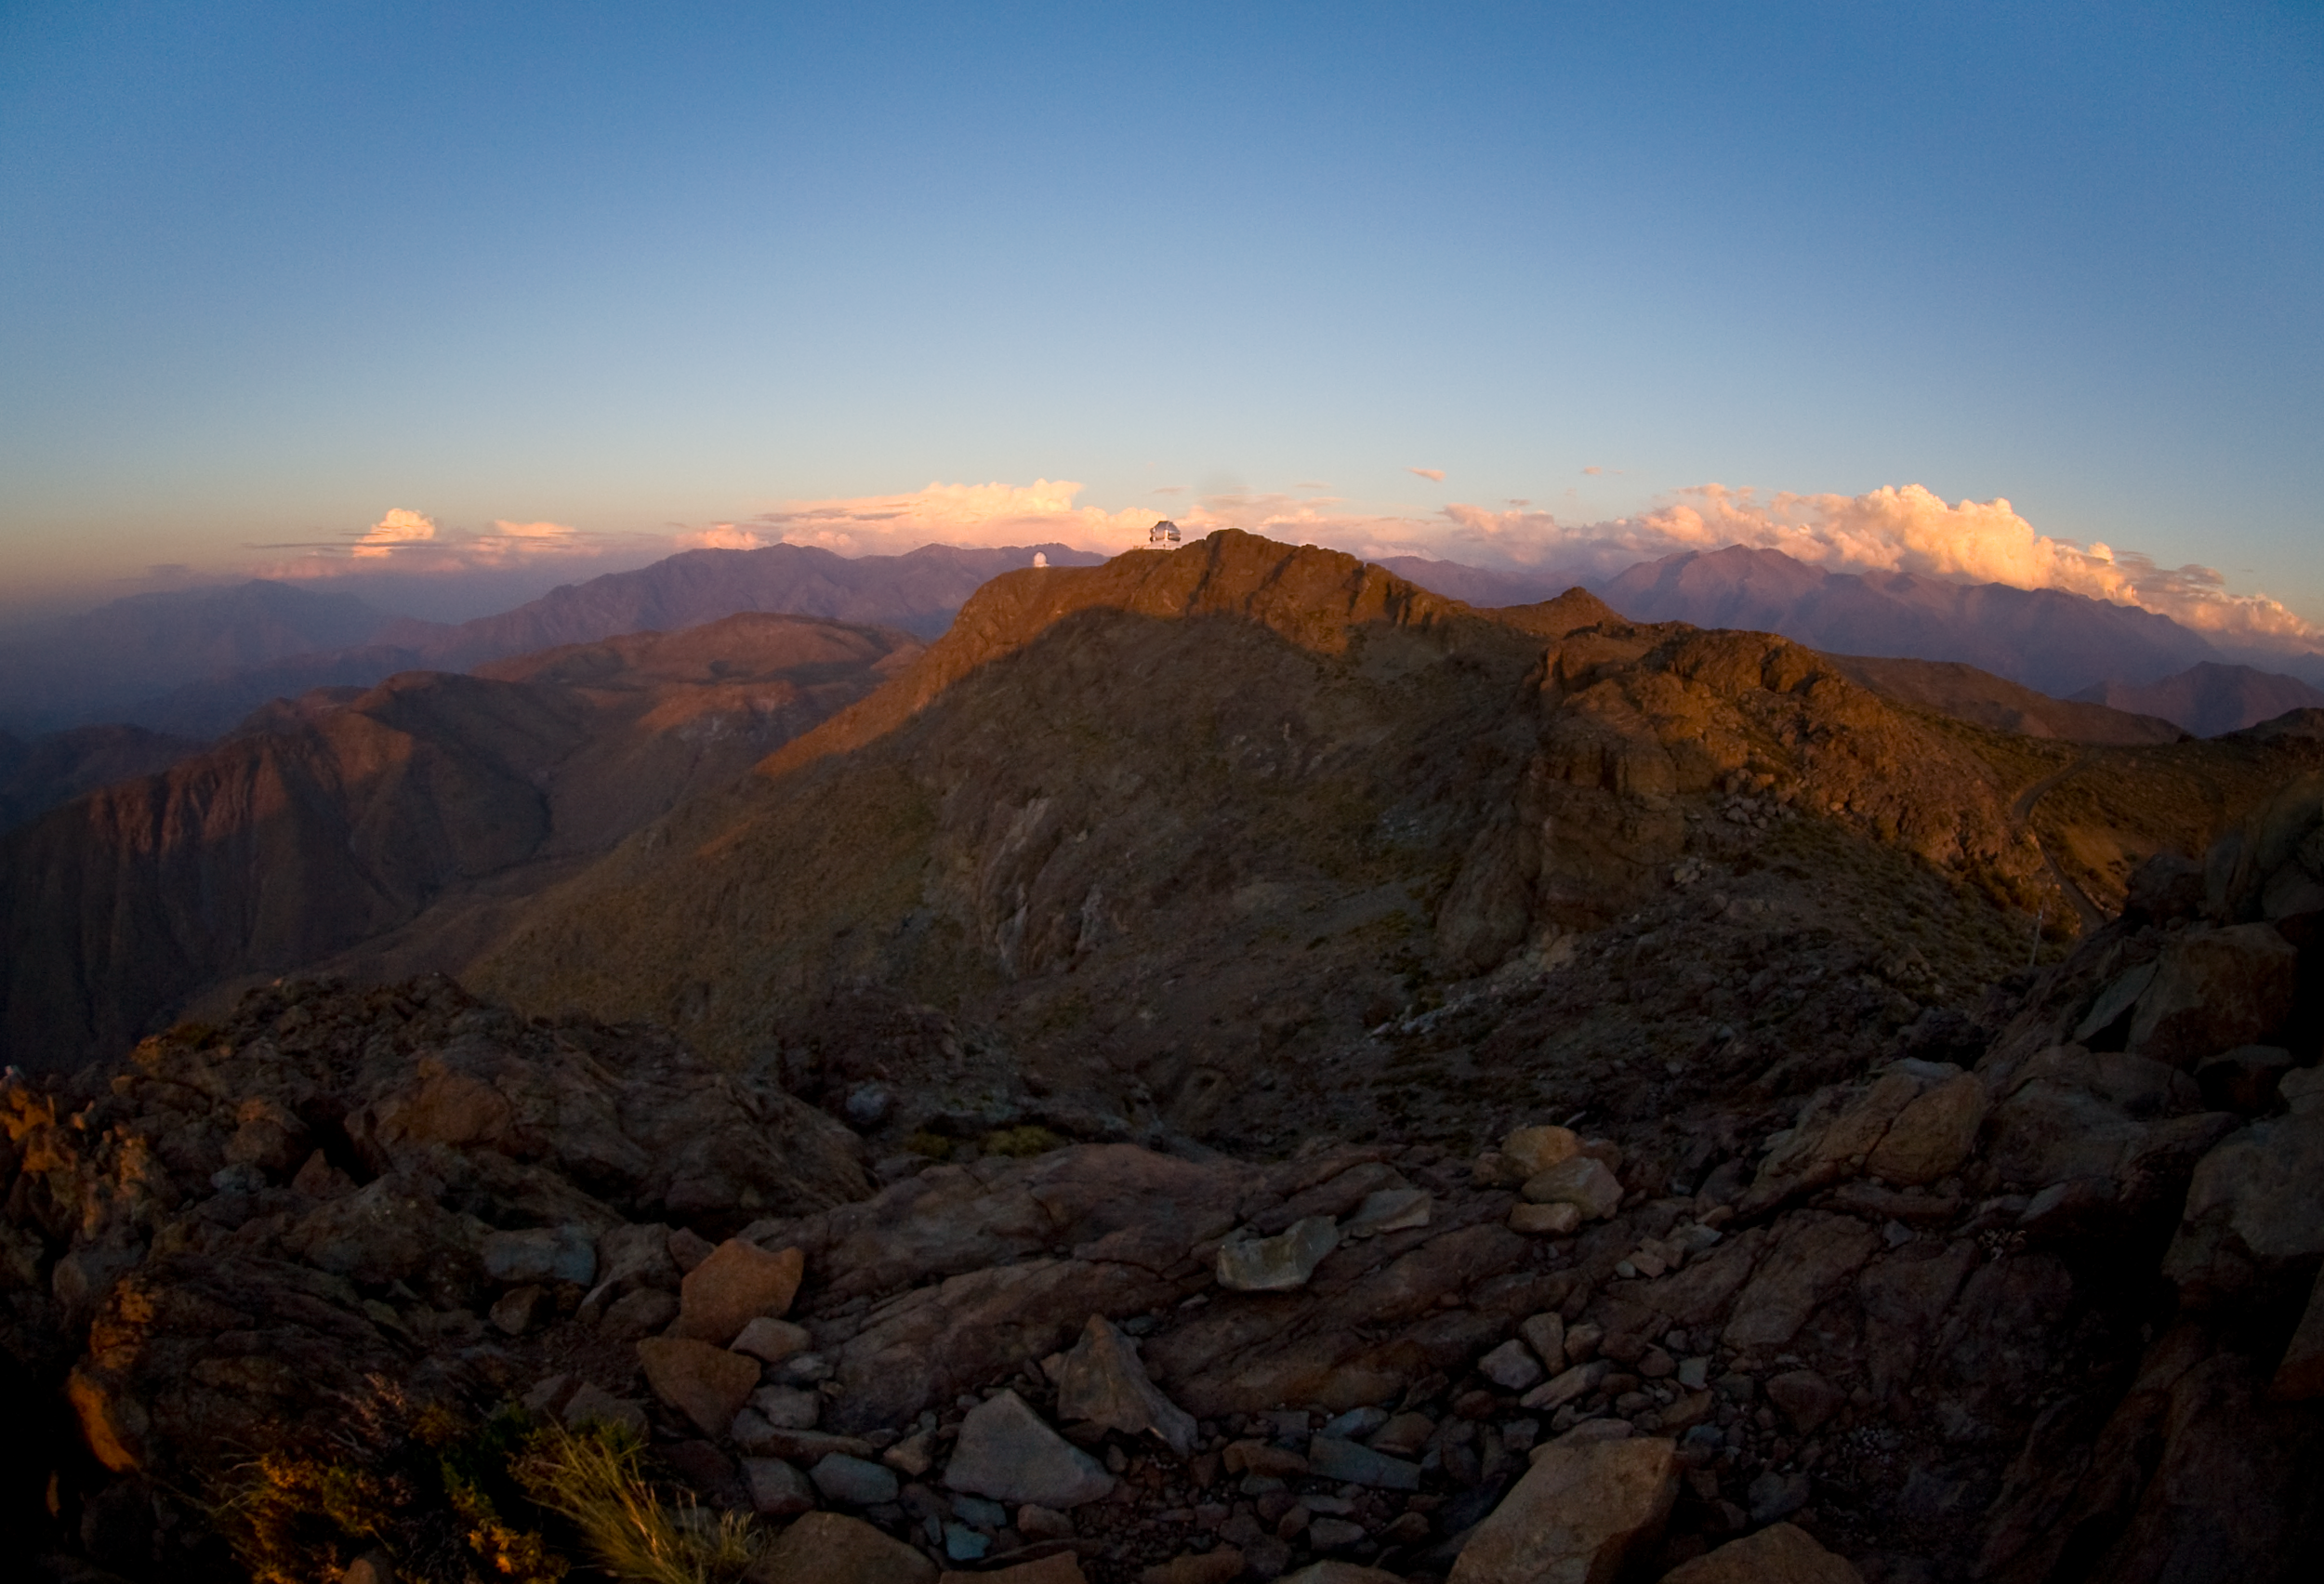

Gemini South, Andean Sunset

Credit: International Gemini Observatory